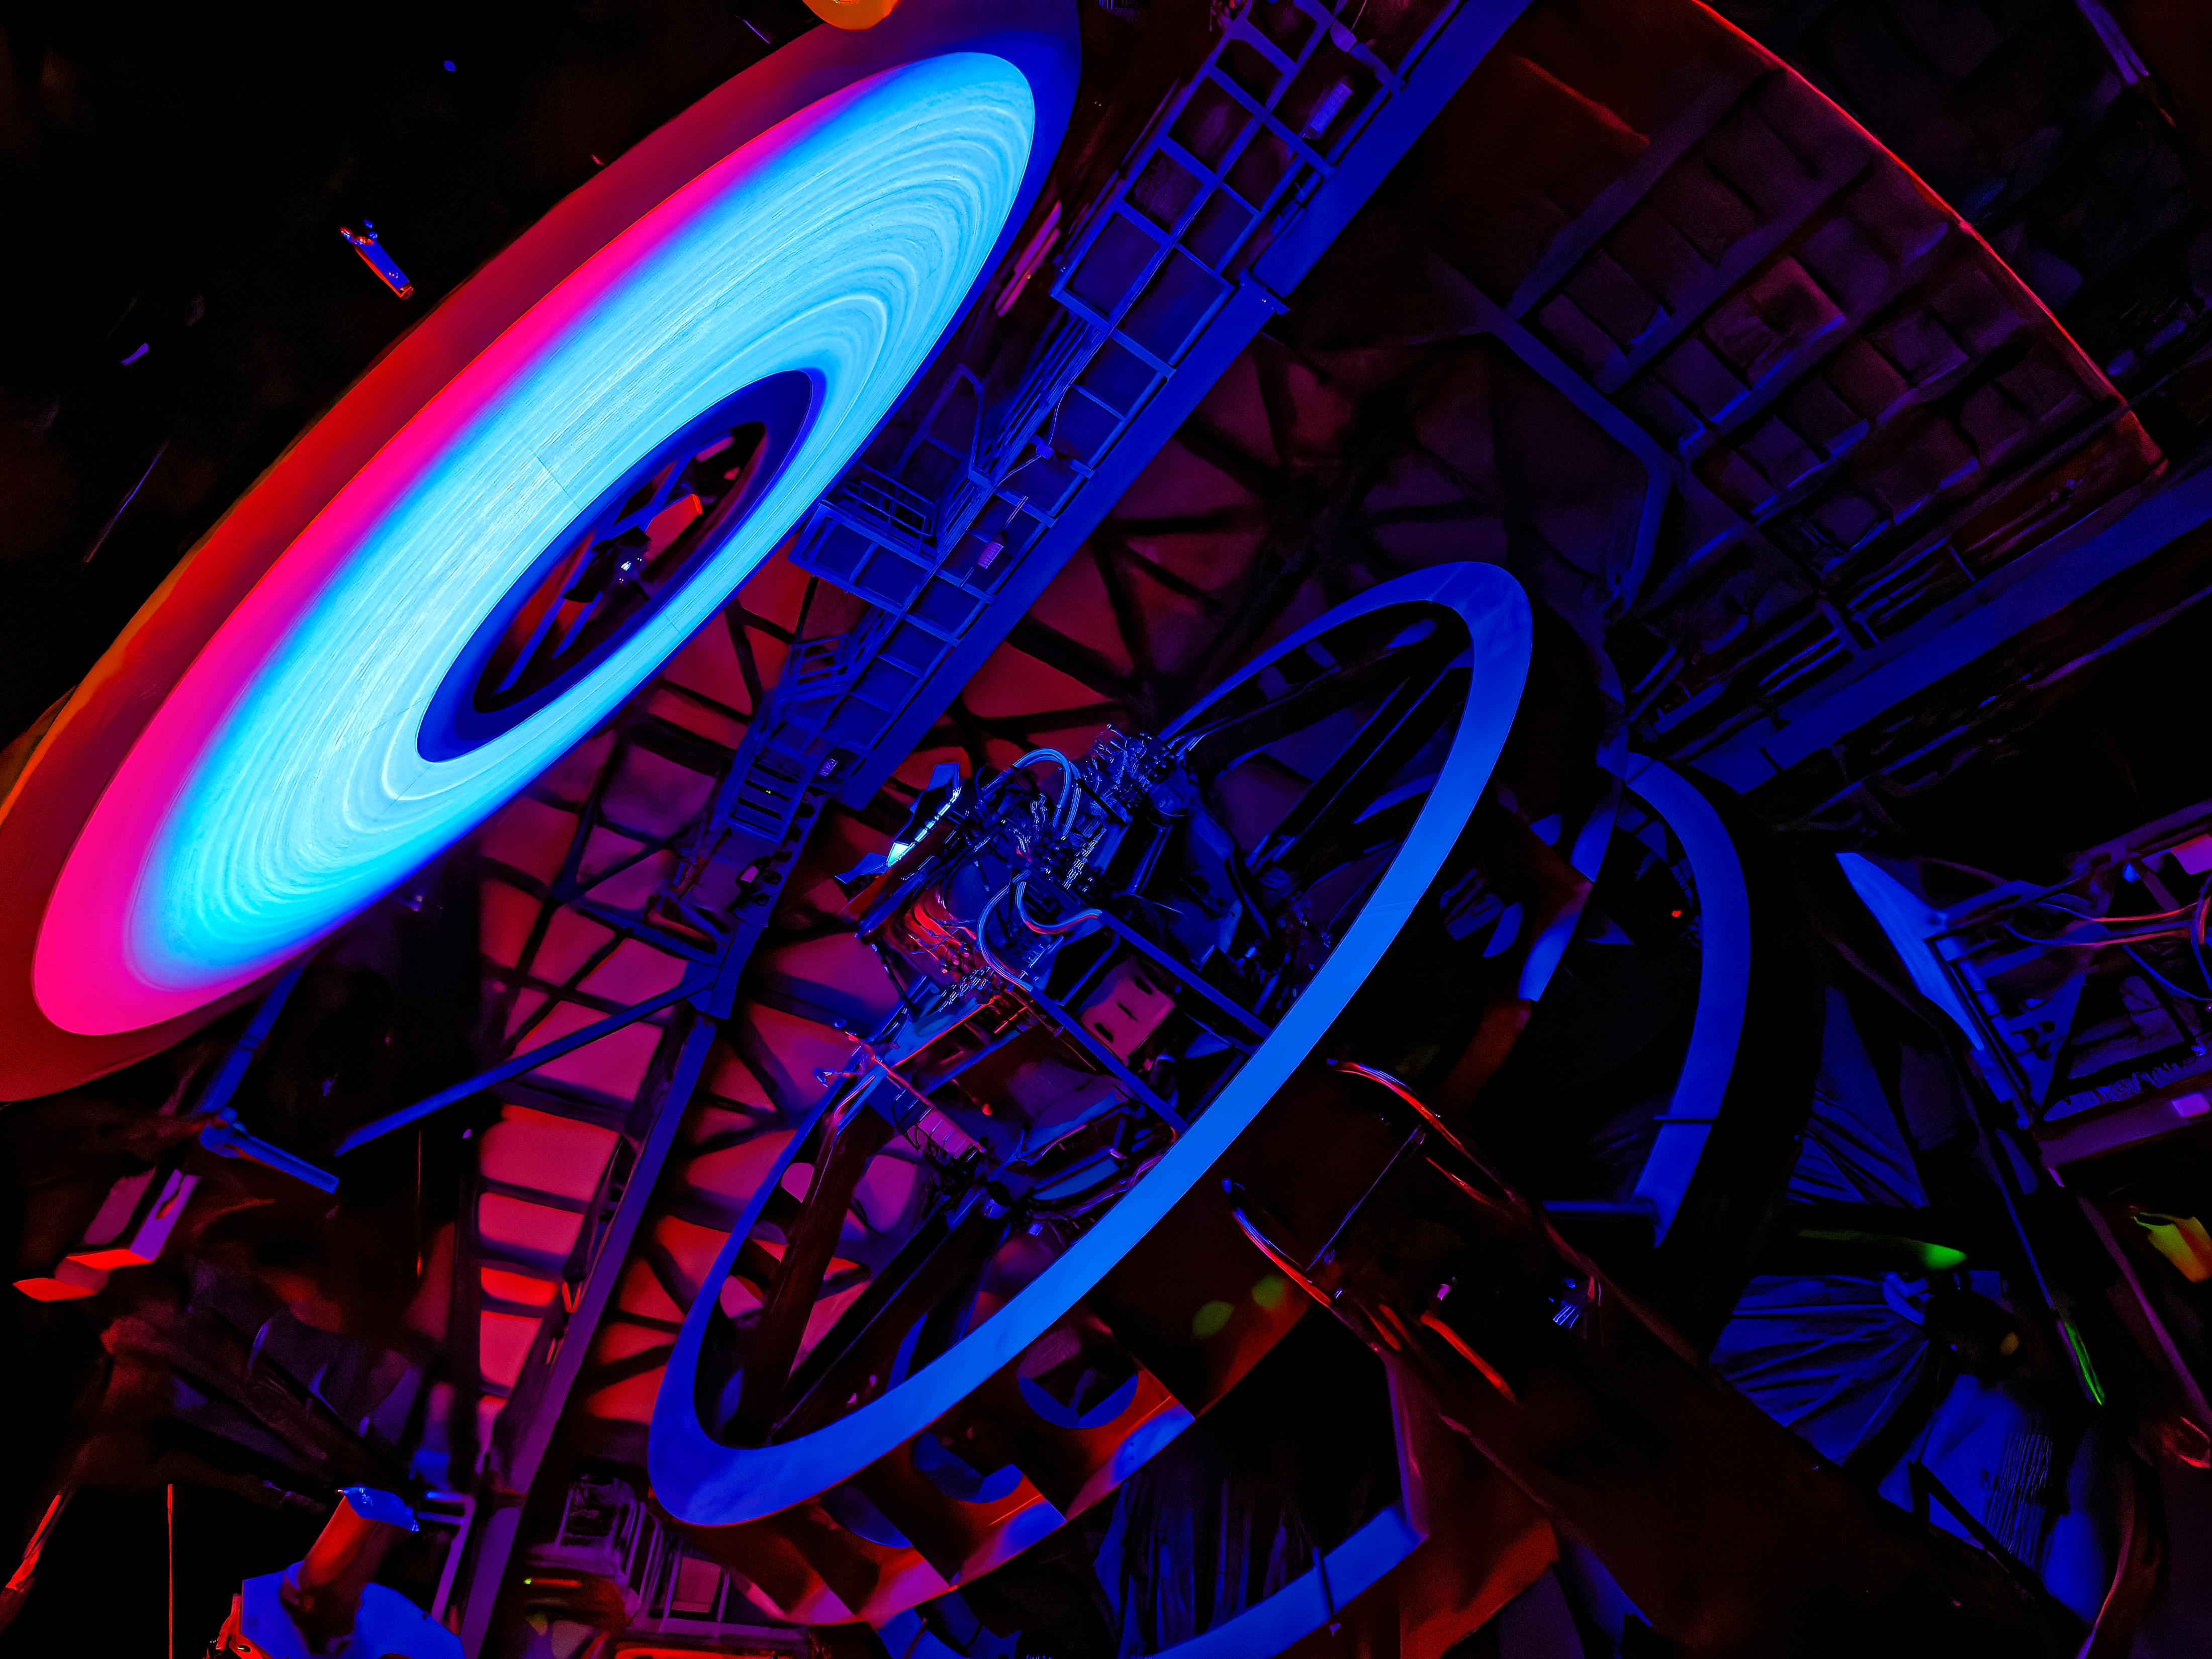

Rubin’s Calibration Screen

NSF-DOE Vera C. Rubin Observatory’s calibration screen glows, lit by an LED. The rings you see? They're machining marks from the precision-shaped reflector that spreads the light evenly across the screen.

Credit: NSF–DOE Vera C. Rubin Observatory/NOIRLab/SLAC/AURA/W. O'Mullane